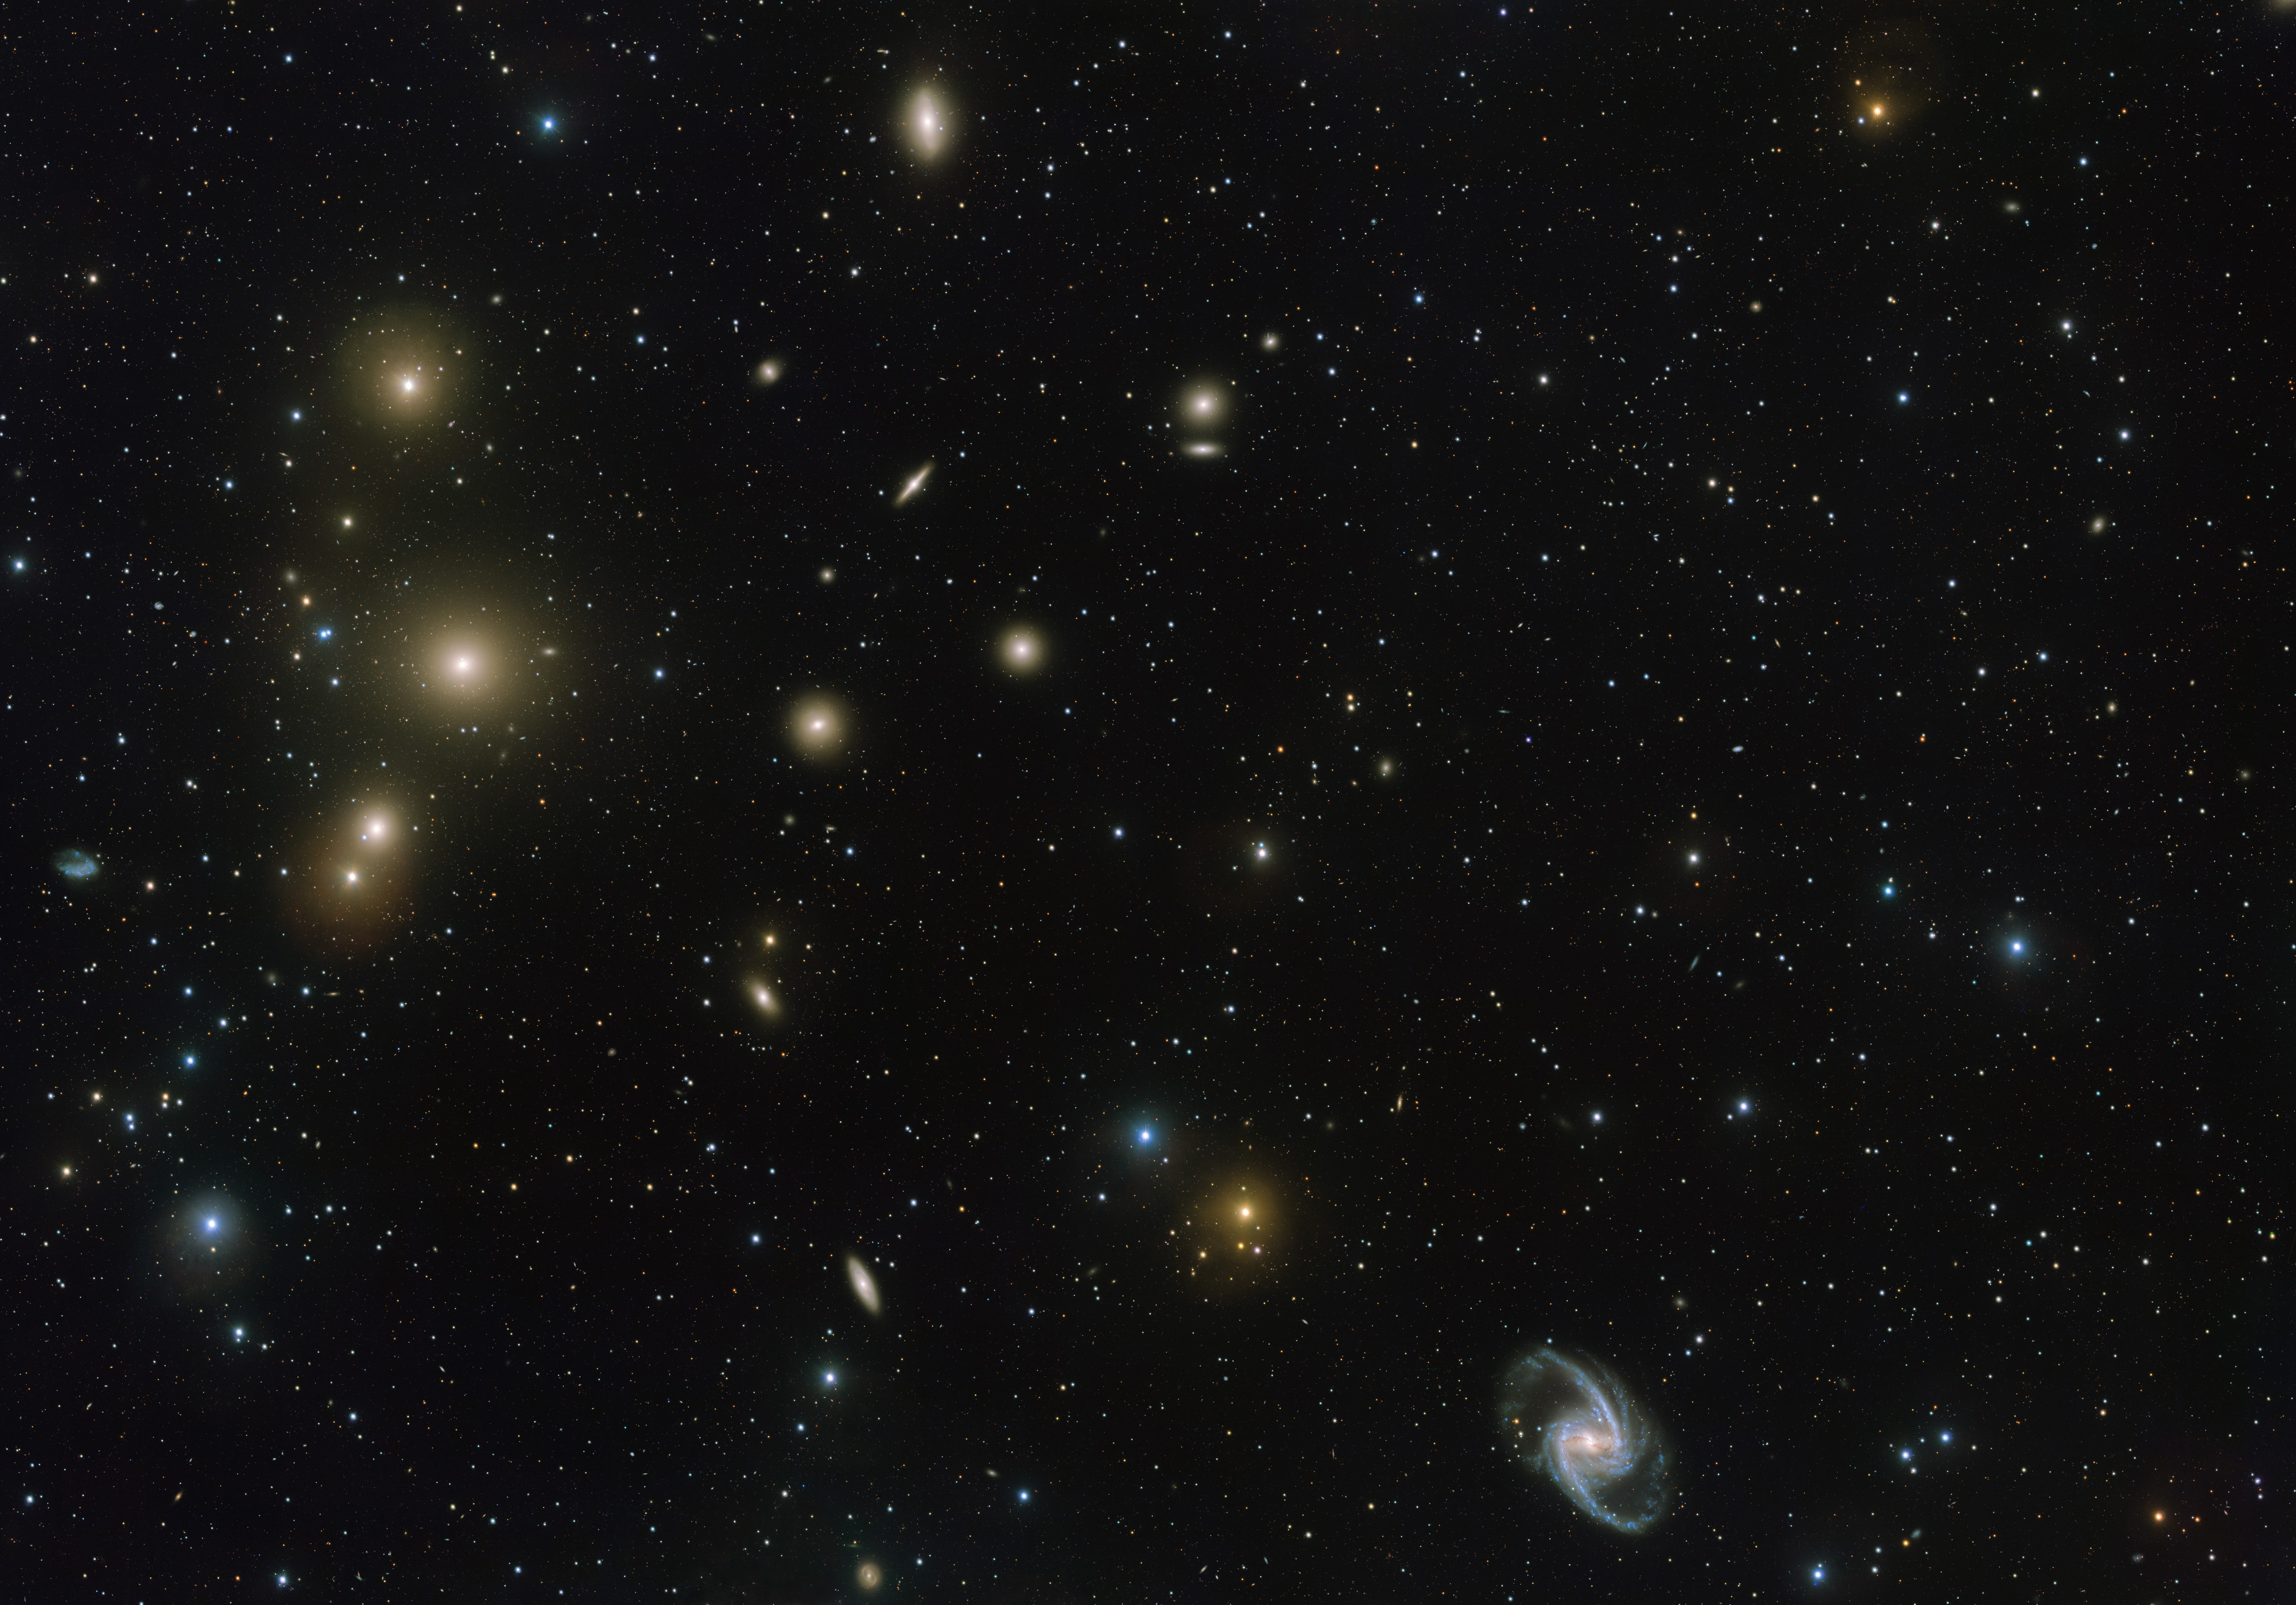

VST image of the Fornax galaxy cluster

The Fornax Galaxy Cluster is one of the closest of such groupings beyond our Local Group of galaxies. This new VLT Survey Telescope image shows the central part of the cluster in great detail. At the lower-right is the elegant barred-spiral galaxy NGC 1365 and to the left the big elliptical NGC 1399.

Credit: ESO. Acknowledgement: Aniello Grado and Luca Limatola